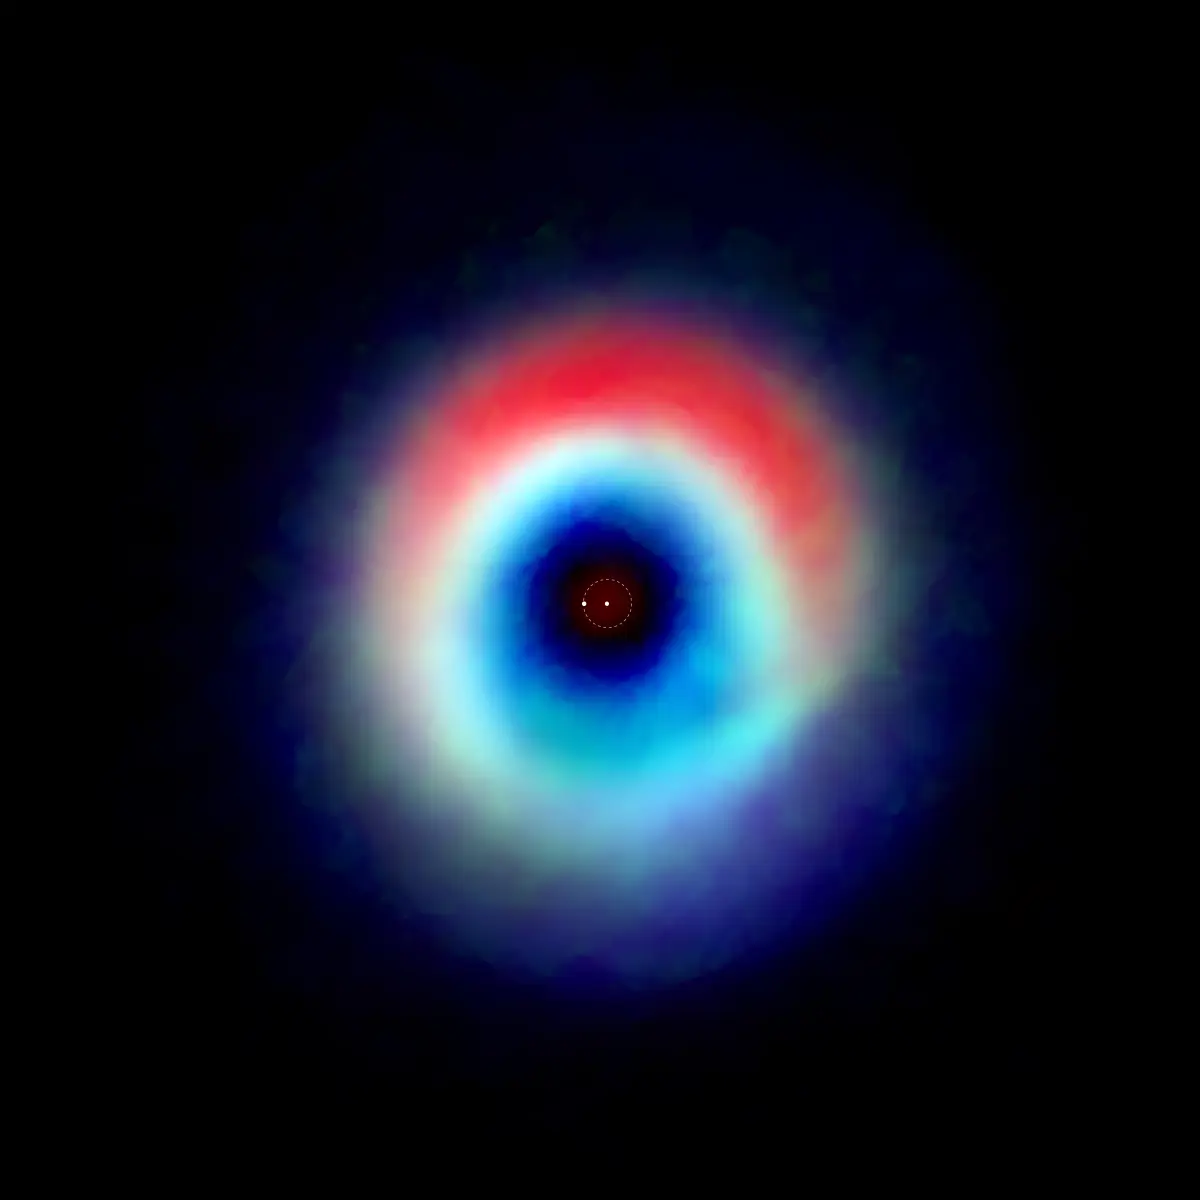

A composite image of the HD 142527 binary star system

A composite image of the HD 142527 binary star system from data captured by the Atacama Large Millimeter/submillimeter Array shows a distinctive arc of dust (red) and a ring of carbon monoxide (blue and green). The red arc is free of gas, suggesting the carbon monoxide has “frozen out,” forming a layer of frost on the dust grains in that region. Astronomers speculate this frost provides a boost to planet formation. The two dots in the center represent the two stars in the system.

Credit: Andrea Isella/Rice University; B. Saxton (NRAO/AUI/NSF); ALMA (NRAO/ESO/NAOJ)